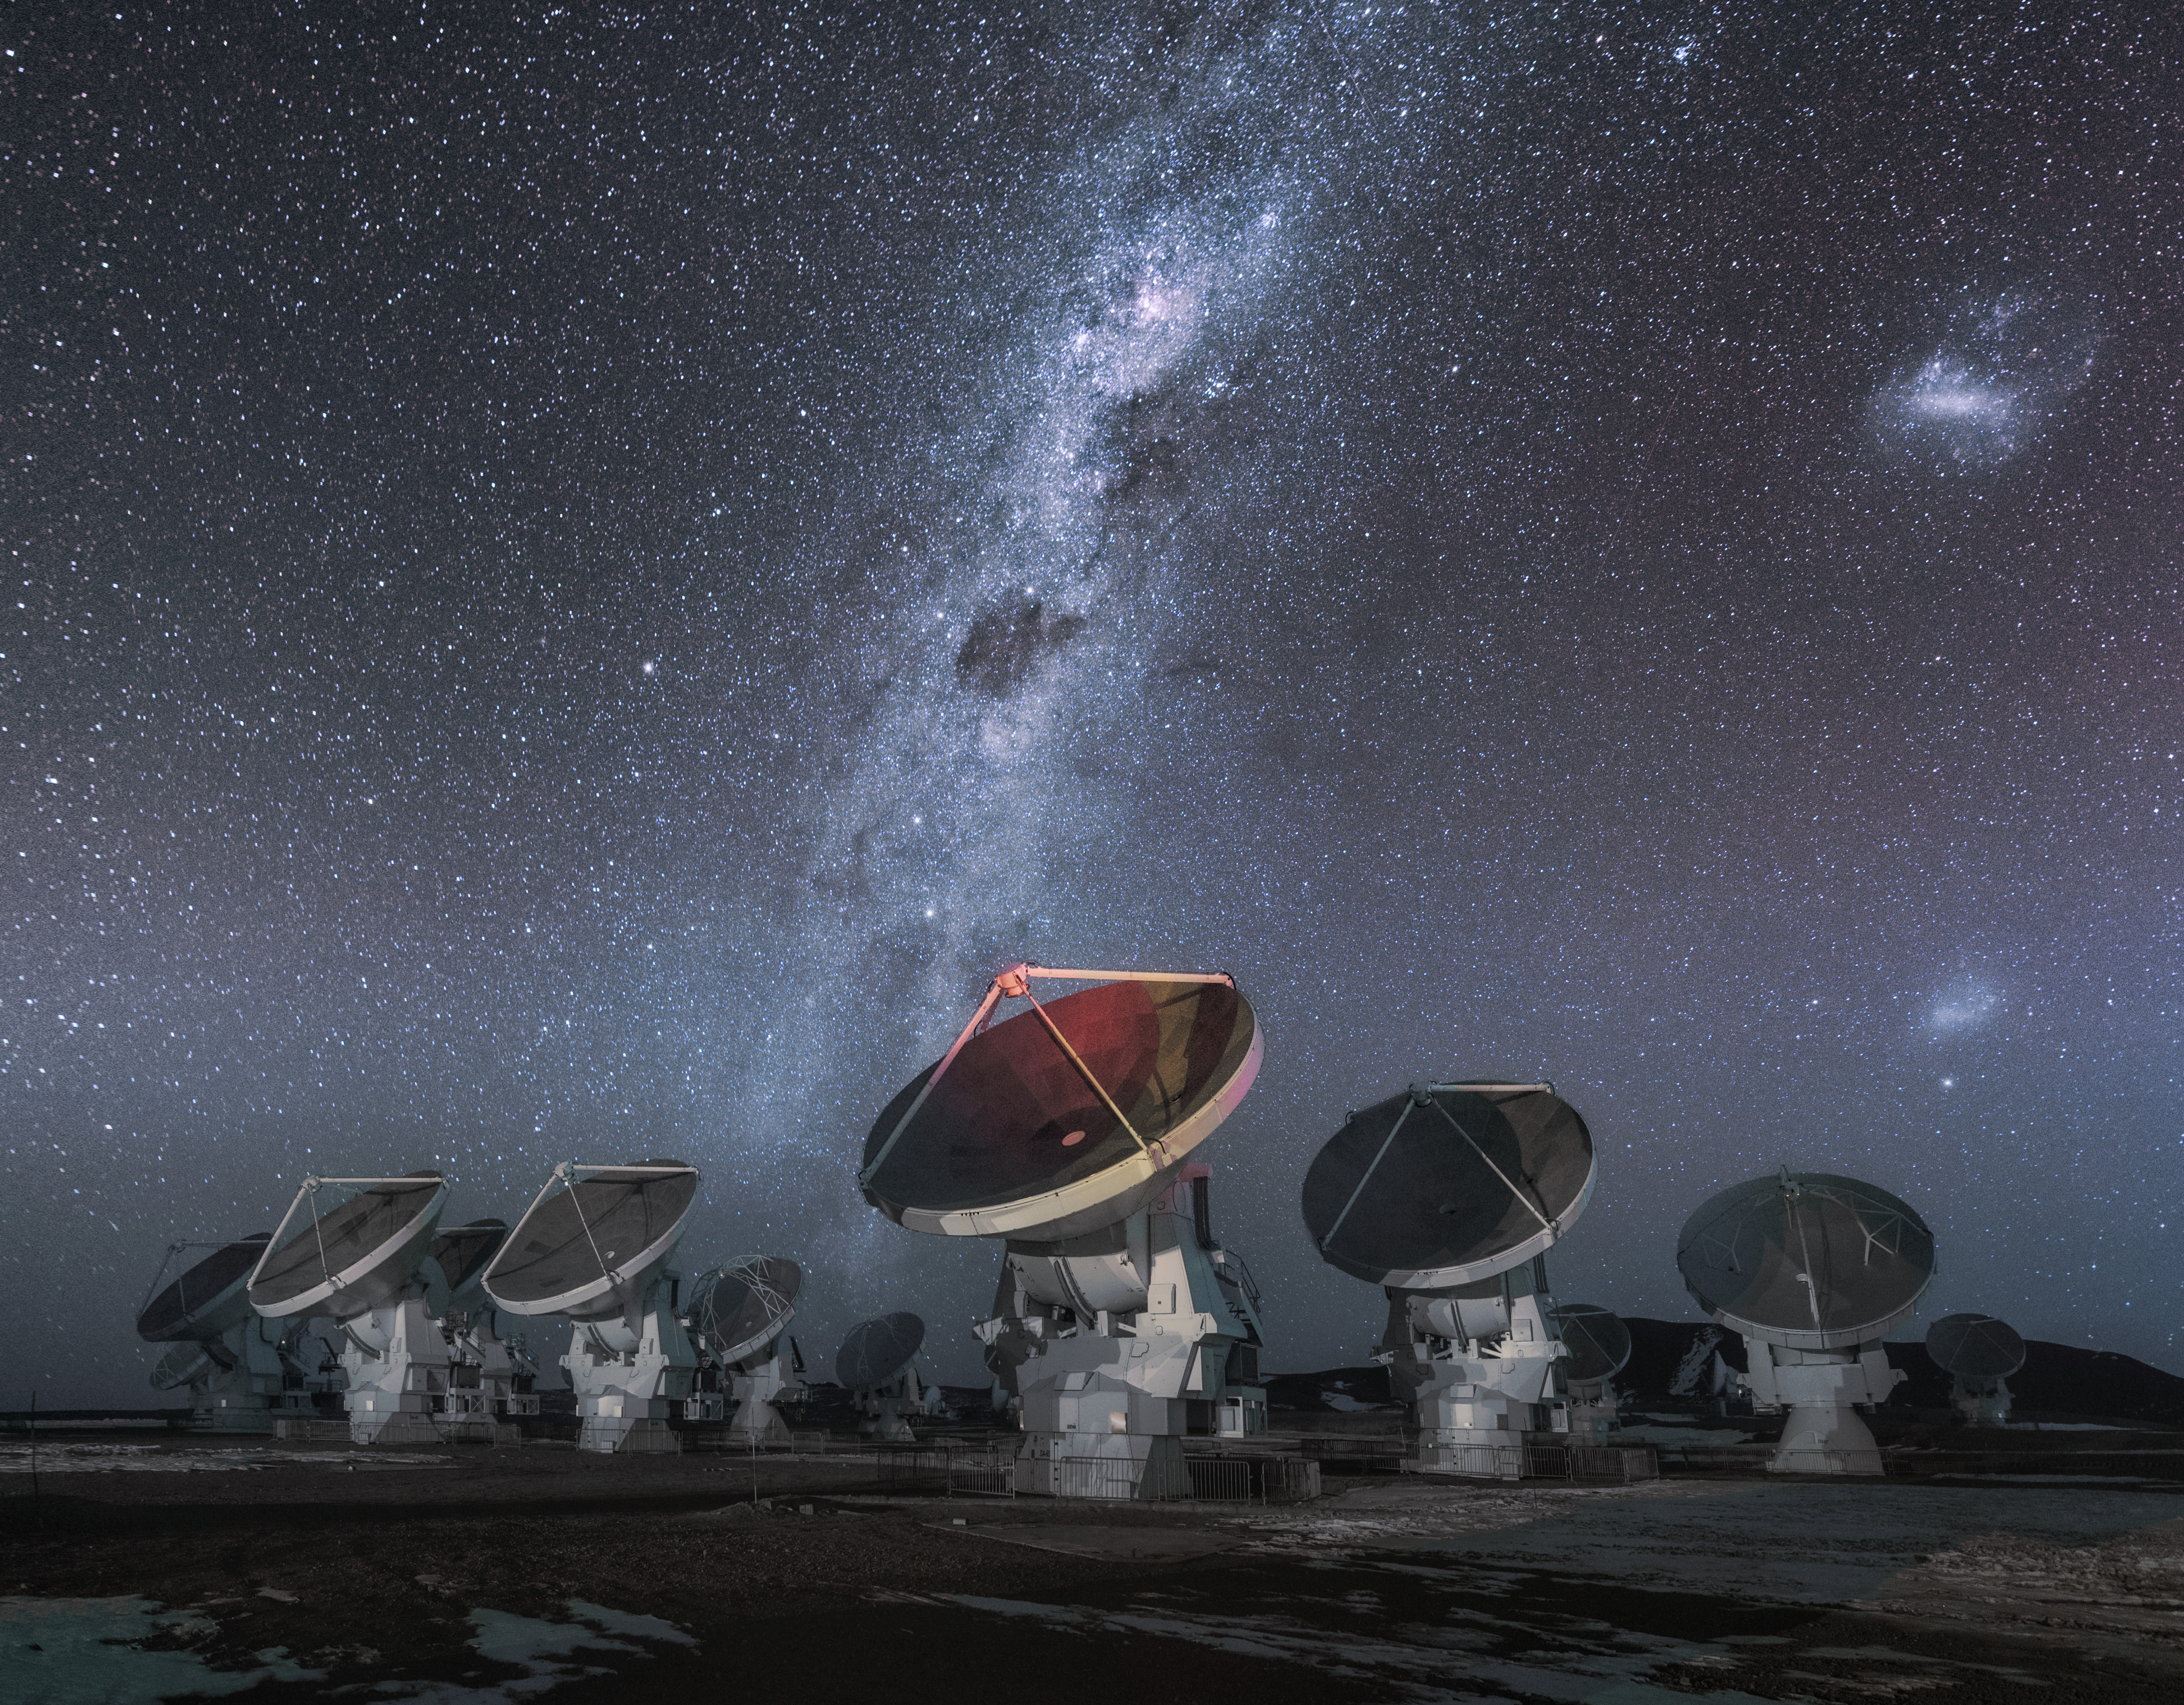

ALMA antennas

ALMA antennas work in tandem to form one large telescope. Some of the antennas in this image all point toward the same direction. The brightly shinning Milky Way Galaxy shoots through the sky in the background.

Credit: D. Kordan (ESO)